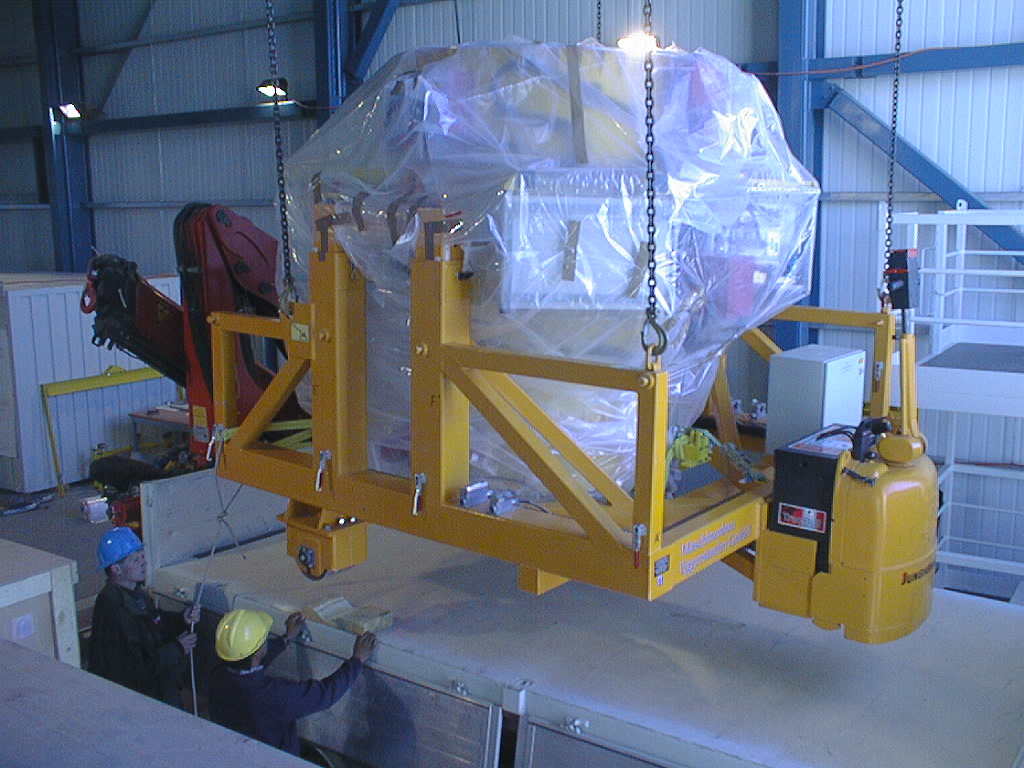

First major astronomical instrument mounted on VLT

On 10 September 1998, the first scientific instrument of the VLT, FORS1, was successfully mounted on the Cassegrain focus of the first 8.2-m VLT telescope (UT1). In this image FORS1, well packed and protected, hangs suspended over the truck which will transport it to the telescope. (Photo obtained on September 10, 1998)

Credit: ESO